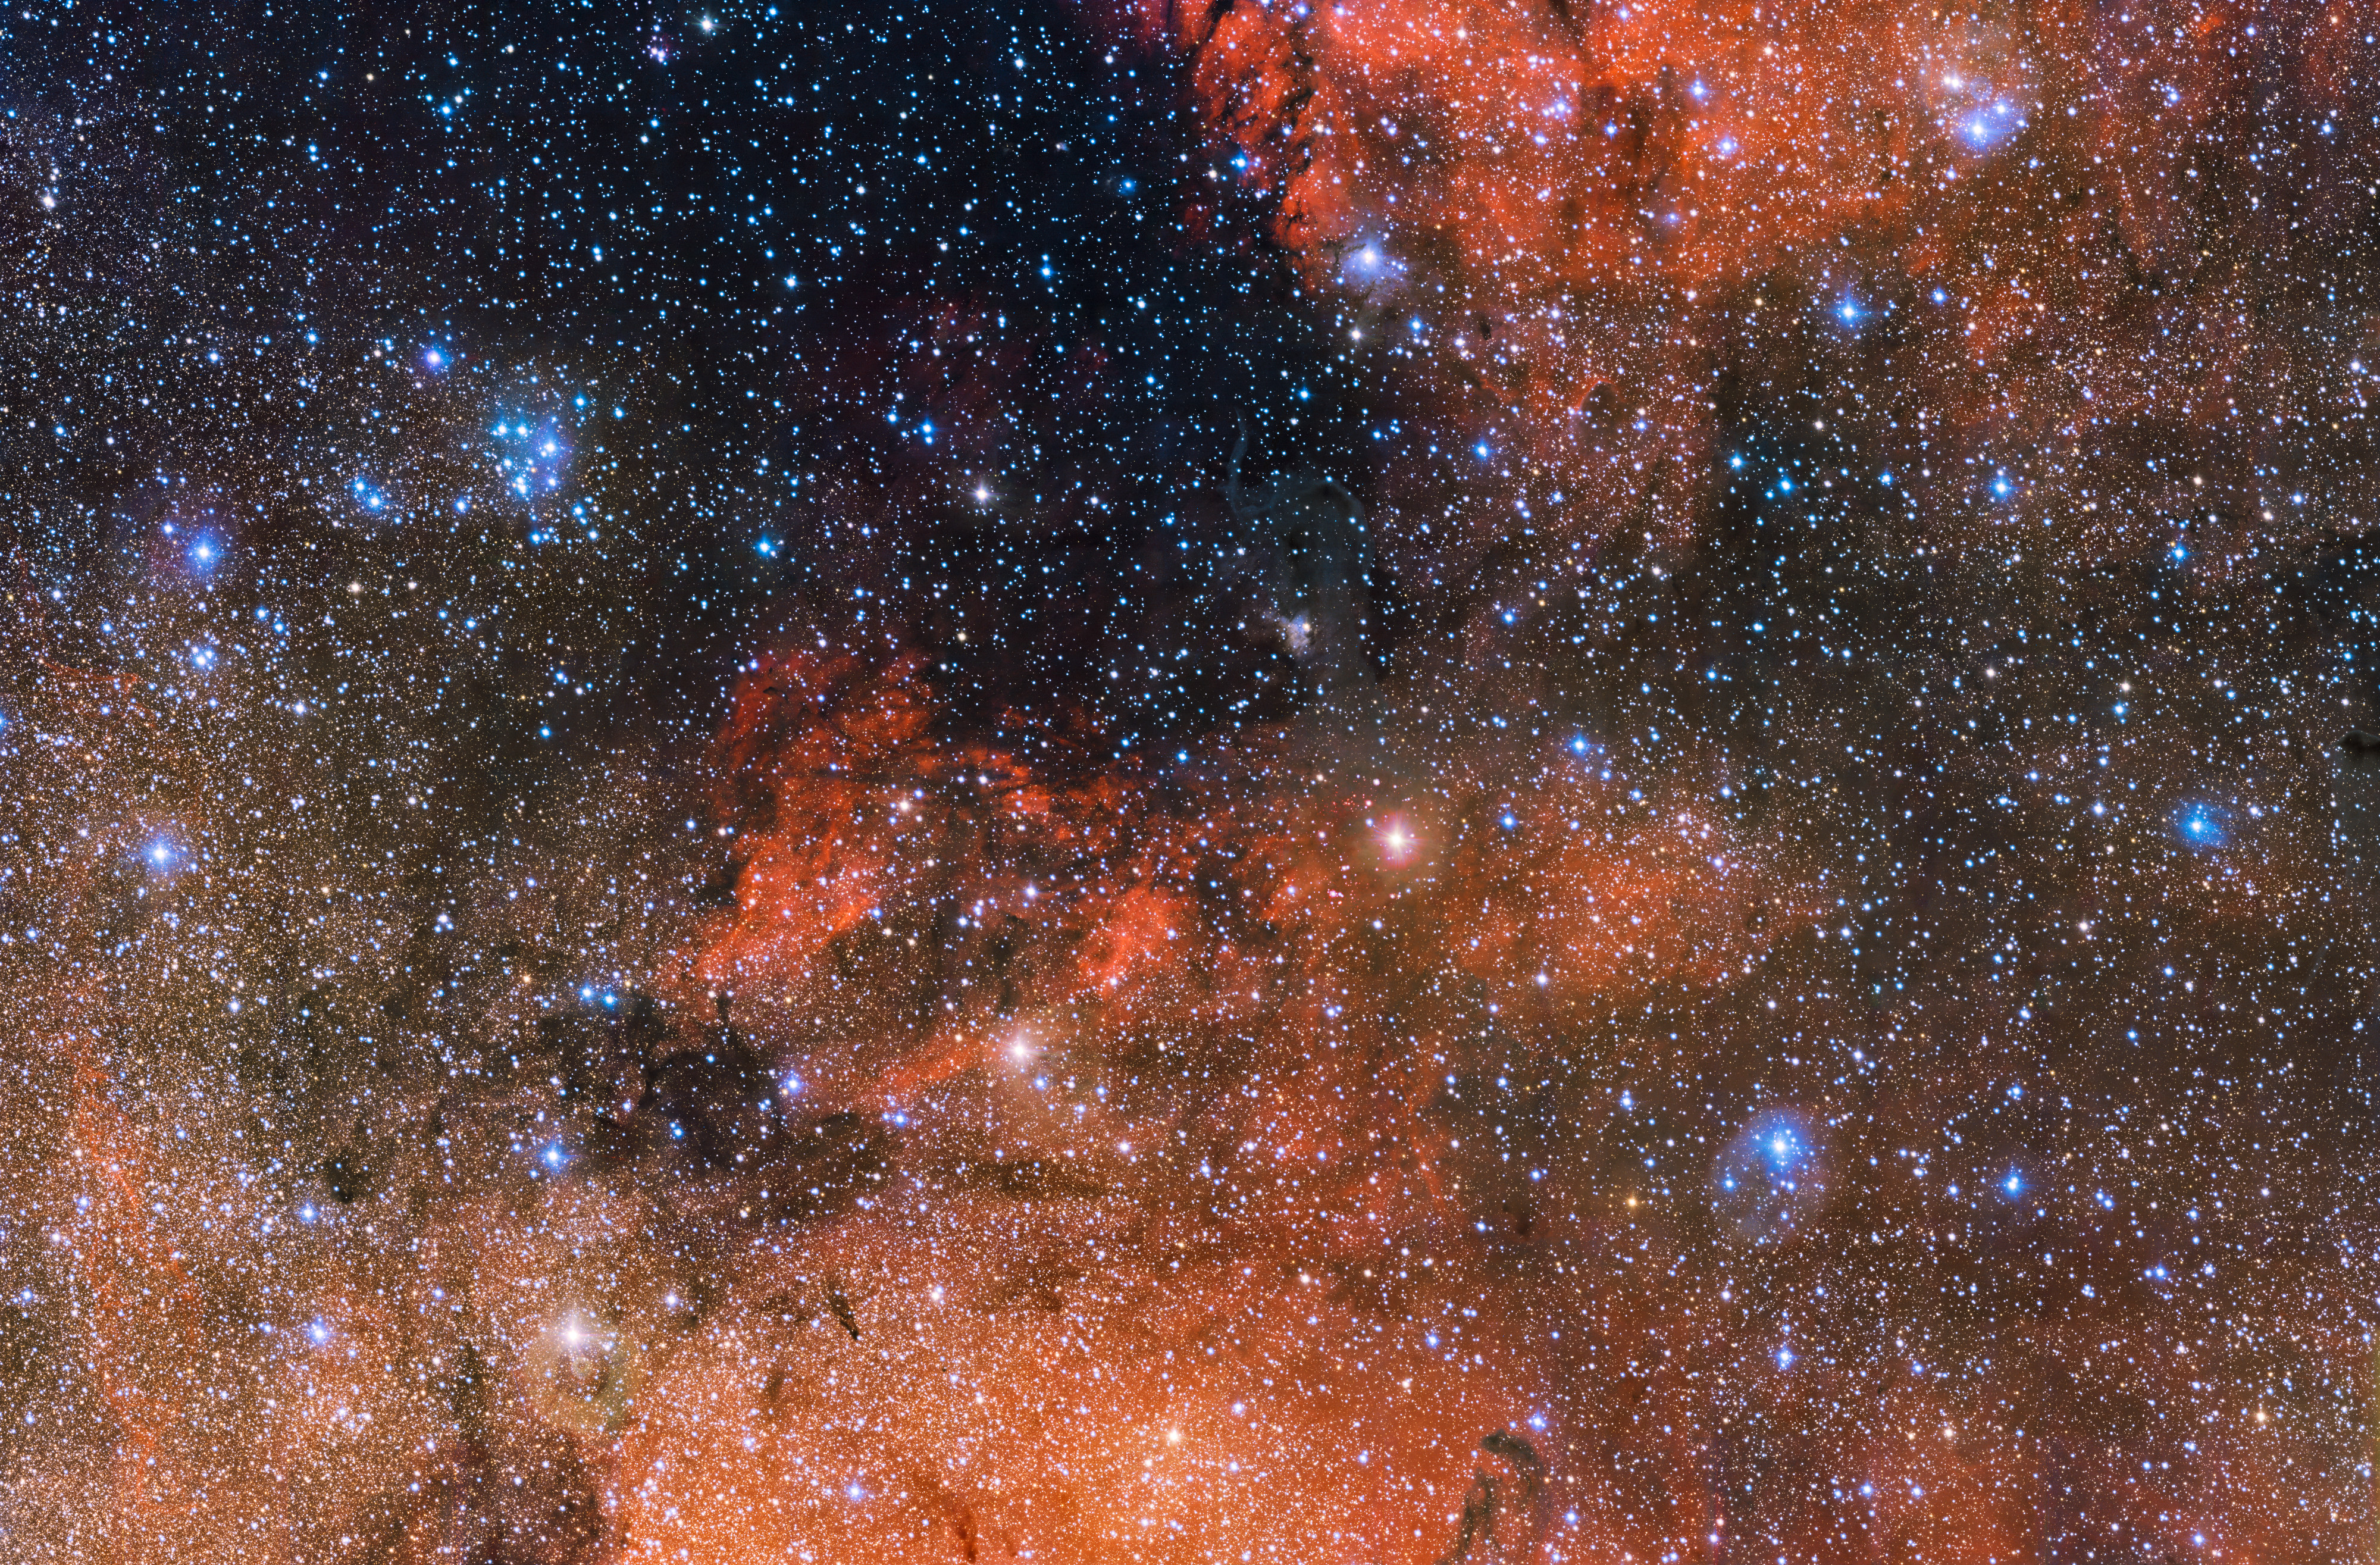

The star cluster Messier 18 and its surroundings

The small smattering of bright blue stars upper left of centre in this huge 615 megapixel ESO image is the perfect cosmic laboratory in which to study the life and death of stars. Known as Messier 18 this open star cluster contains stars that formed together from the same massive cloud of gas and dust. This image was captured by the OmegaCAM camera attached to the VLT Survey Telescope (VST) located at ESO’s Paranal Observatory in Chile.

Credit: ESO